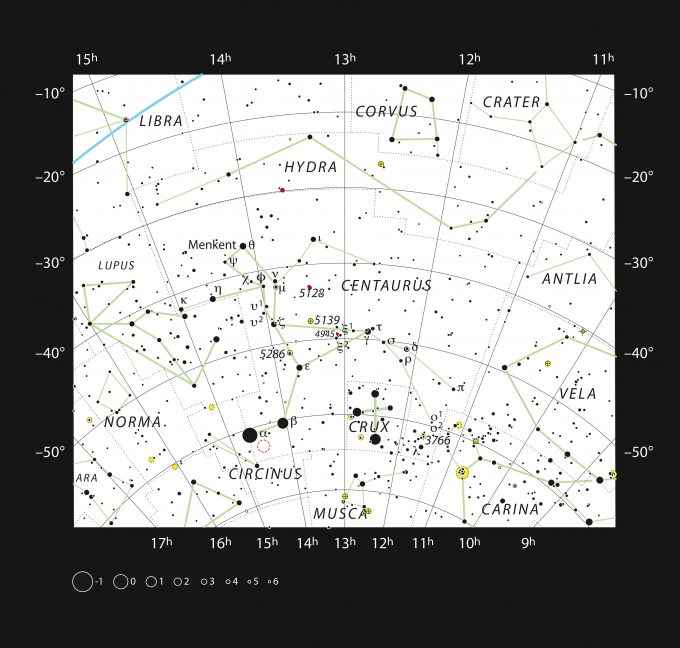

Centaurus

This chart shows the large southern constellation of Centaurus (The Centaur) and shows most of the stars visible with the naked eye on a clear dark night. The location of the closest star to the Solar System, Proxima Centauri, is marked with a red circle. Proxima is too faint to see with the unaided eye but can be found using a small telescope.

Credit: ESO/IAU and Sky & Telescope